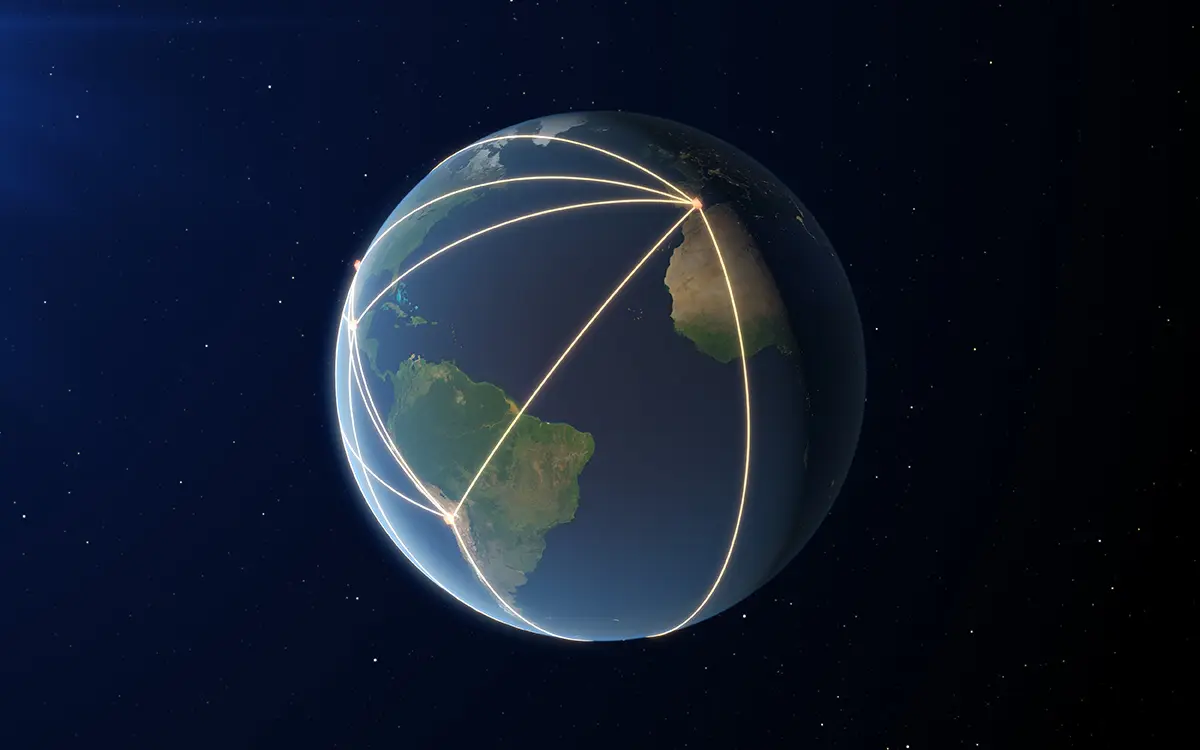

The EHT, a Planet-Scale Array

This image shows the locations of some of the telescopes making up the EHT, as well as the long baselines between the telescopes.

Credit: ESO/ L. Calçada